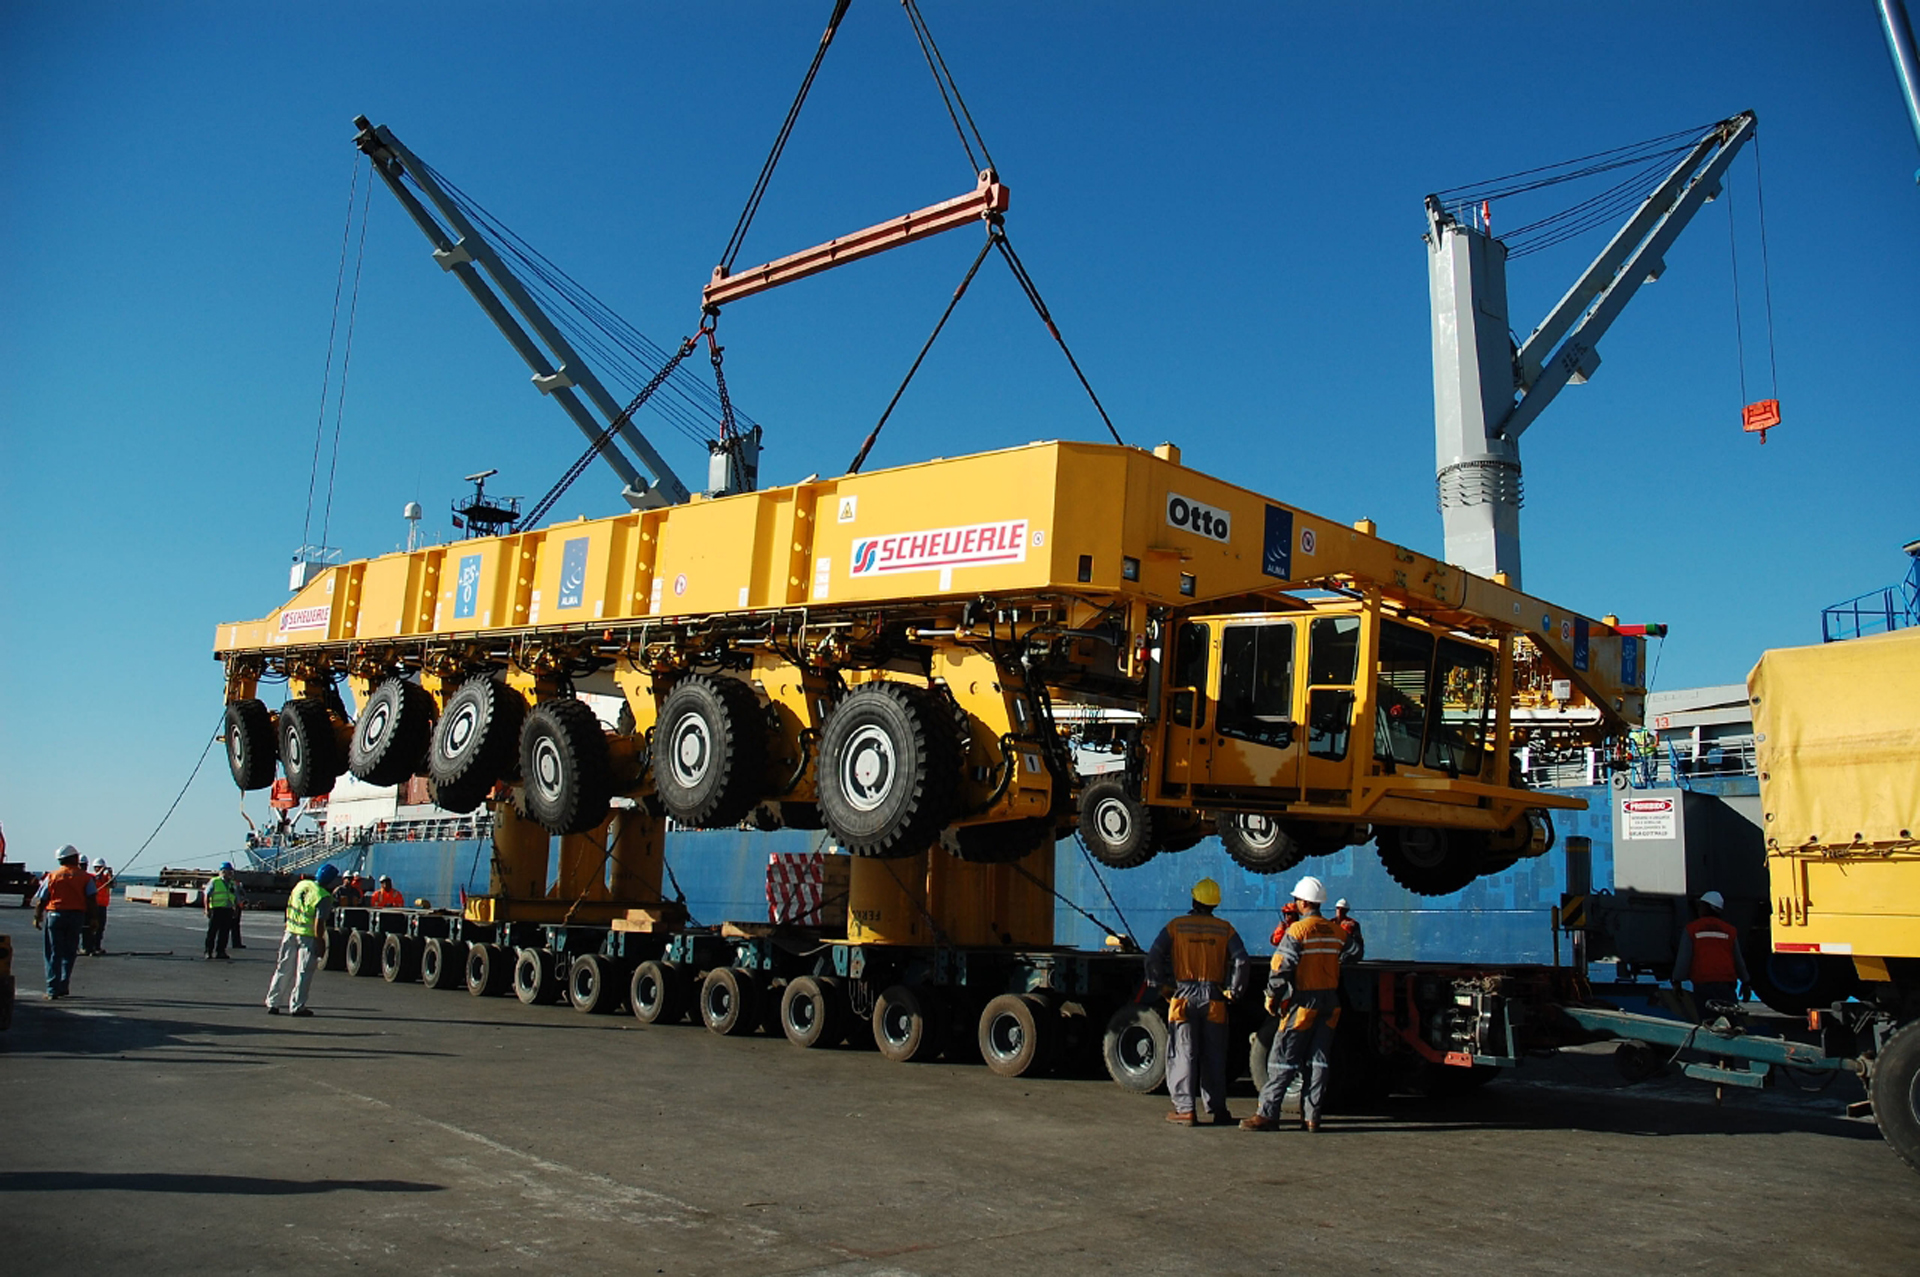

Arrival of a Monster Truck for ALMA

Fresh off the ship in Chile from its voyage that started in Germany, the first of ALMA's monster antenna movers, called Transporters, arrives.

Credit: ALMA (ESO/NAOJ/NRAO)